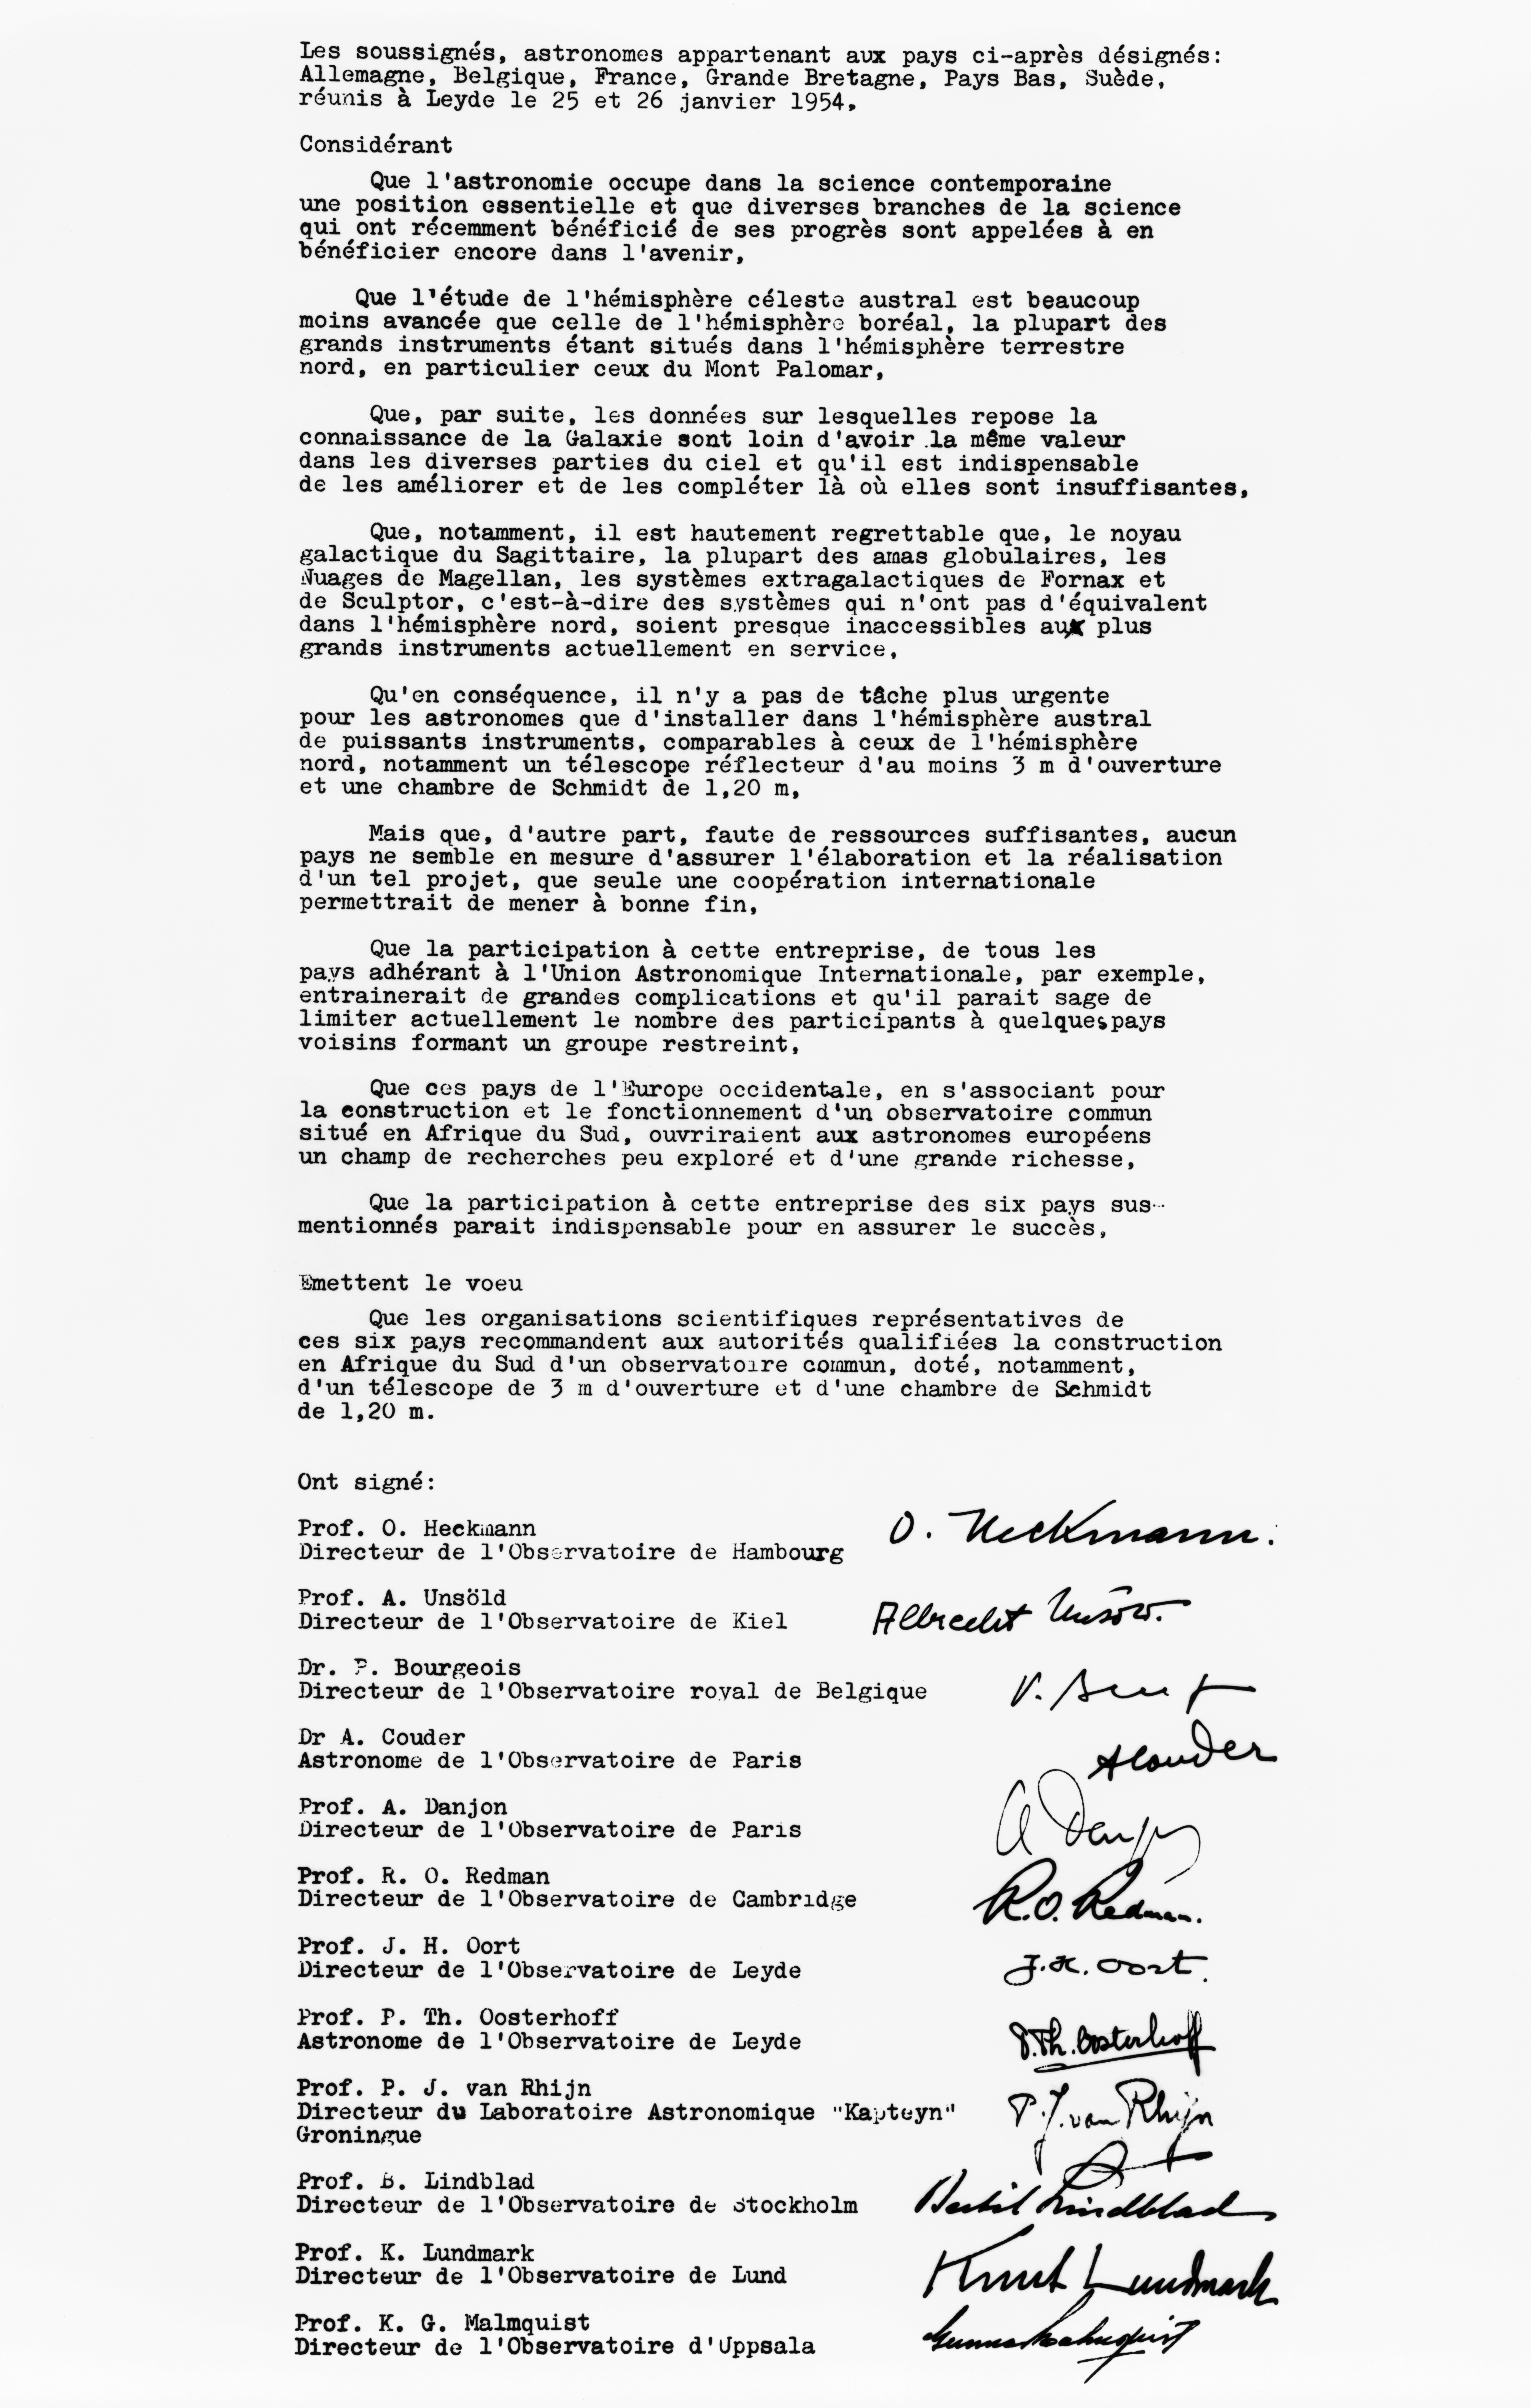

The Leiden Declaration

On January 26 1954, astronomers from six European countries gathered in the stately Senate Room of Leiden University for a discussion of the recently suggested joint European Observatory. Under the chairmanship of Bertil Lindblad of Saltsjöbaden they formulated and duly signed the statement reproduced here, meant to strengthen their efforts for government support in the respective countries. This was subsequently named the Leiden Declaration.

Credit: ESO